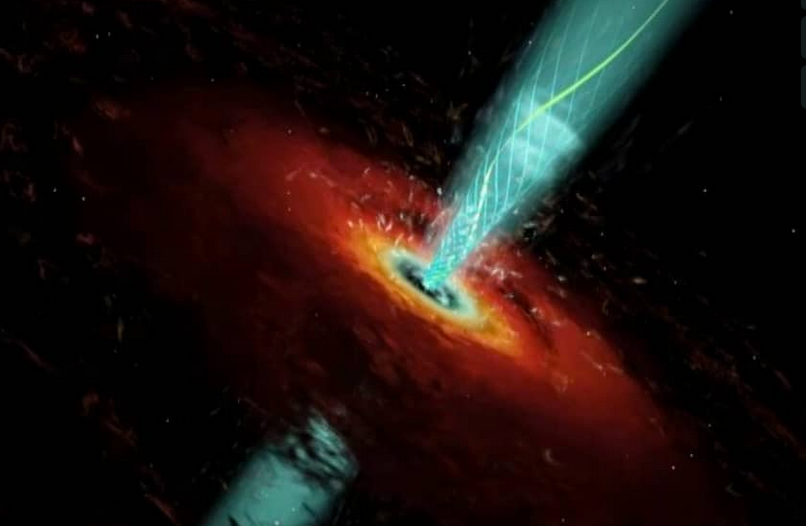

Animation of a Black Hole

Artist animation 08agn nature cam3 ntsc

Credit: Marscher et al., Wolfgang Steffen, Cosmovision, NRAO/AUI/NSF